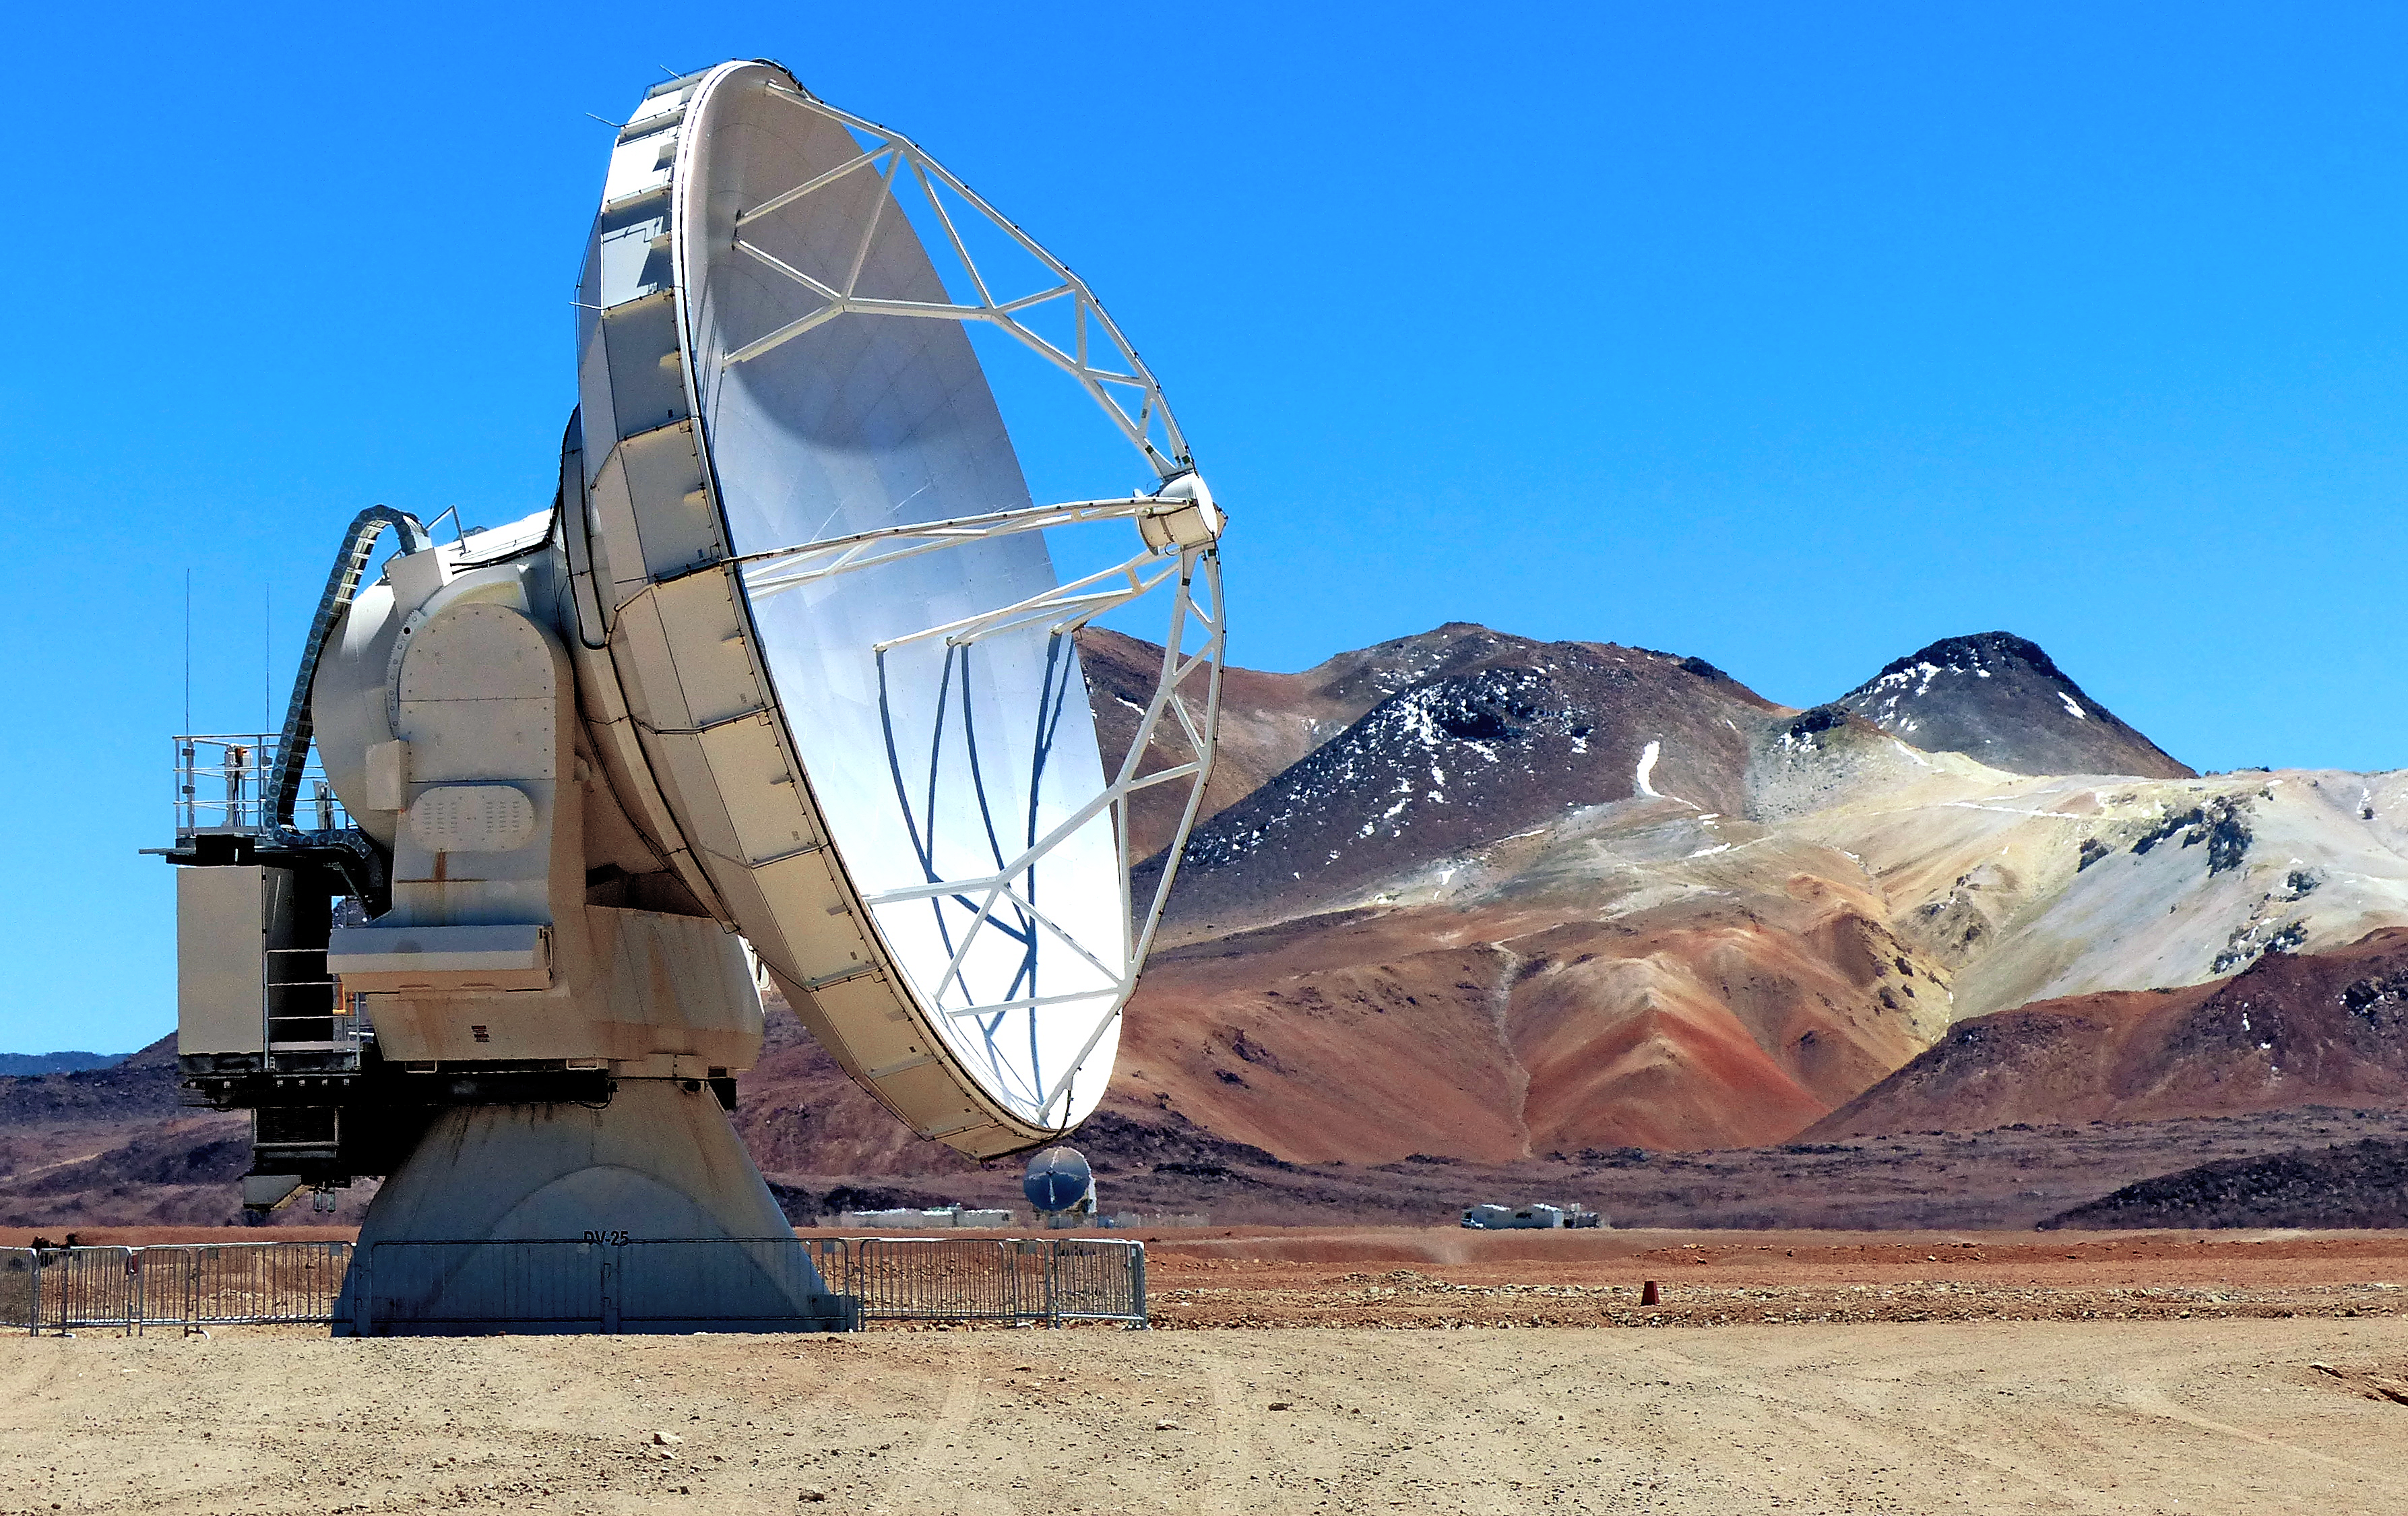

ALMA antenna

One of the Atacama Large Millimeter/submillimeter Array (ALMA) antennas at Chajnantor in the Chilean Andes.

Credit: ESO